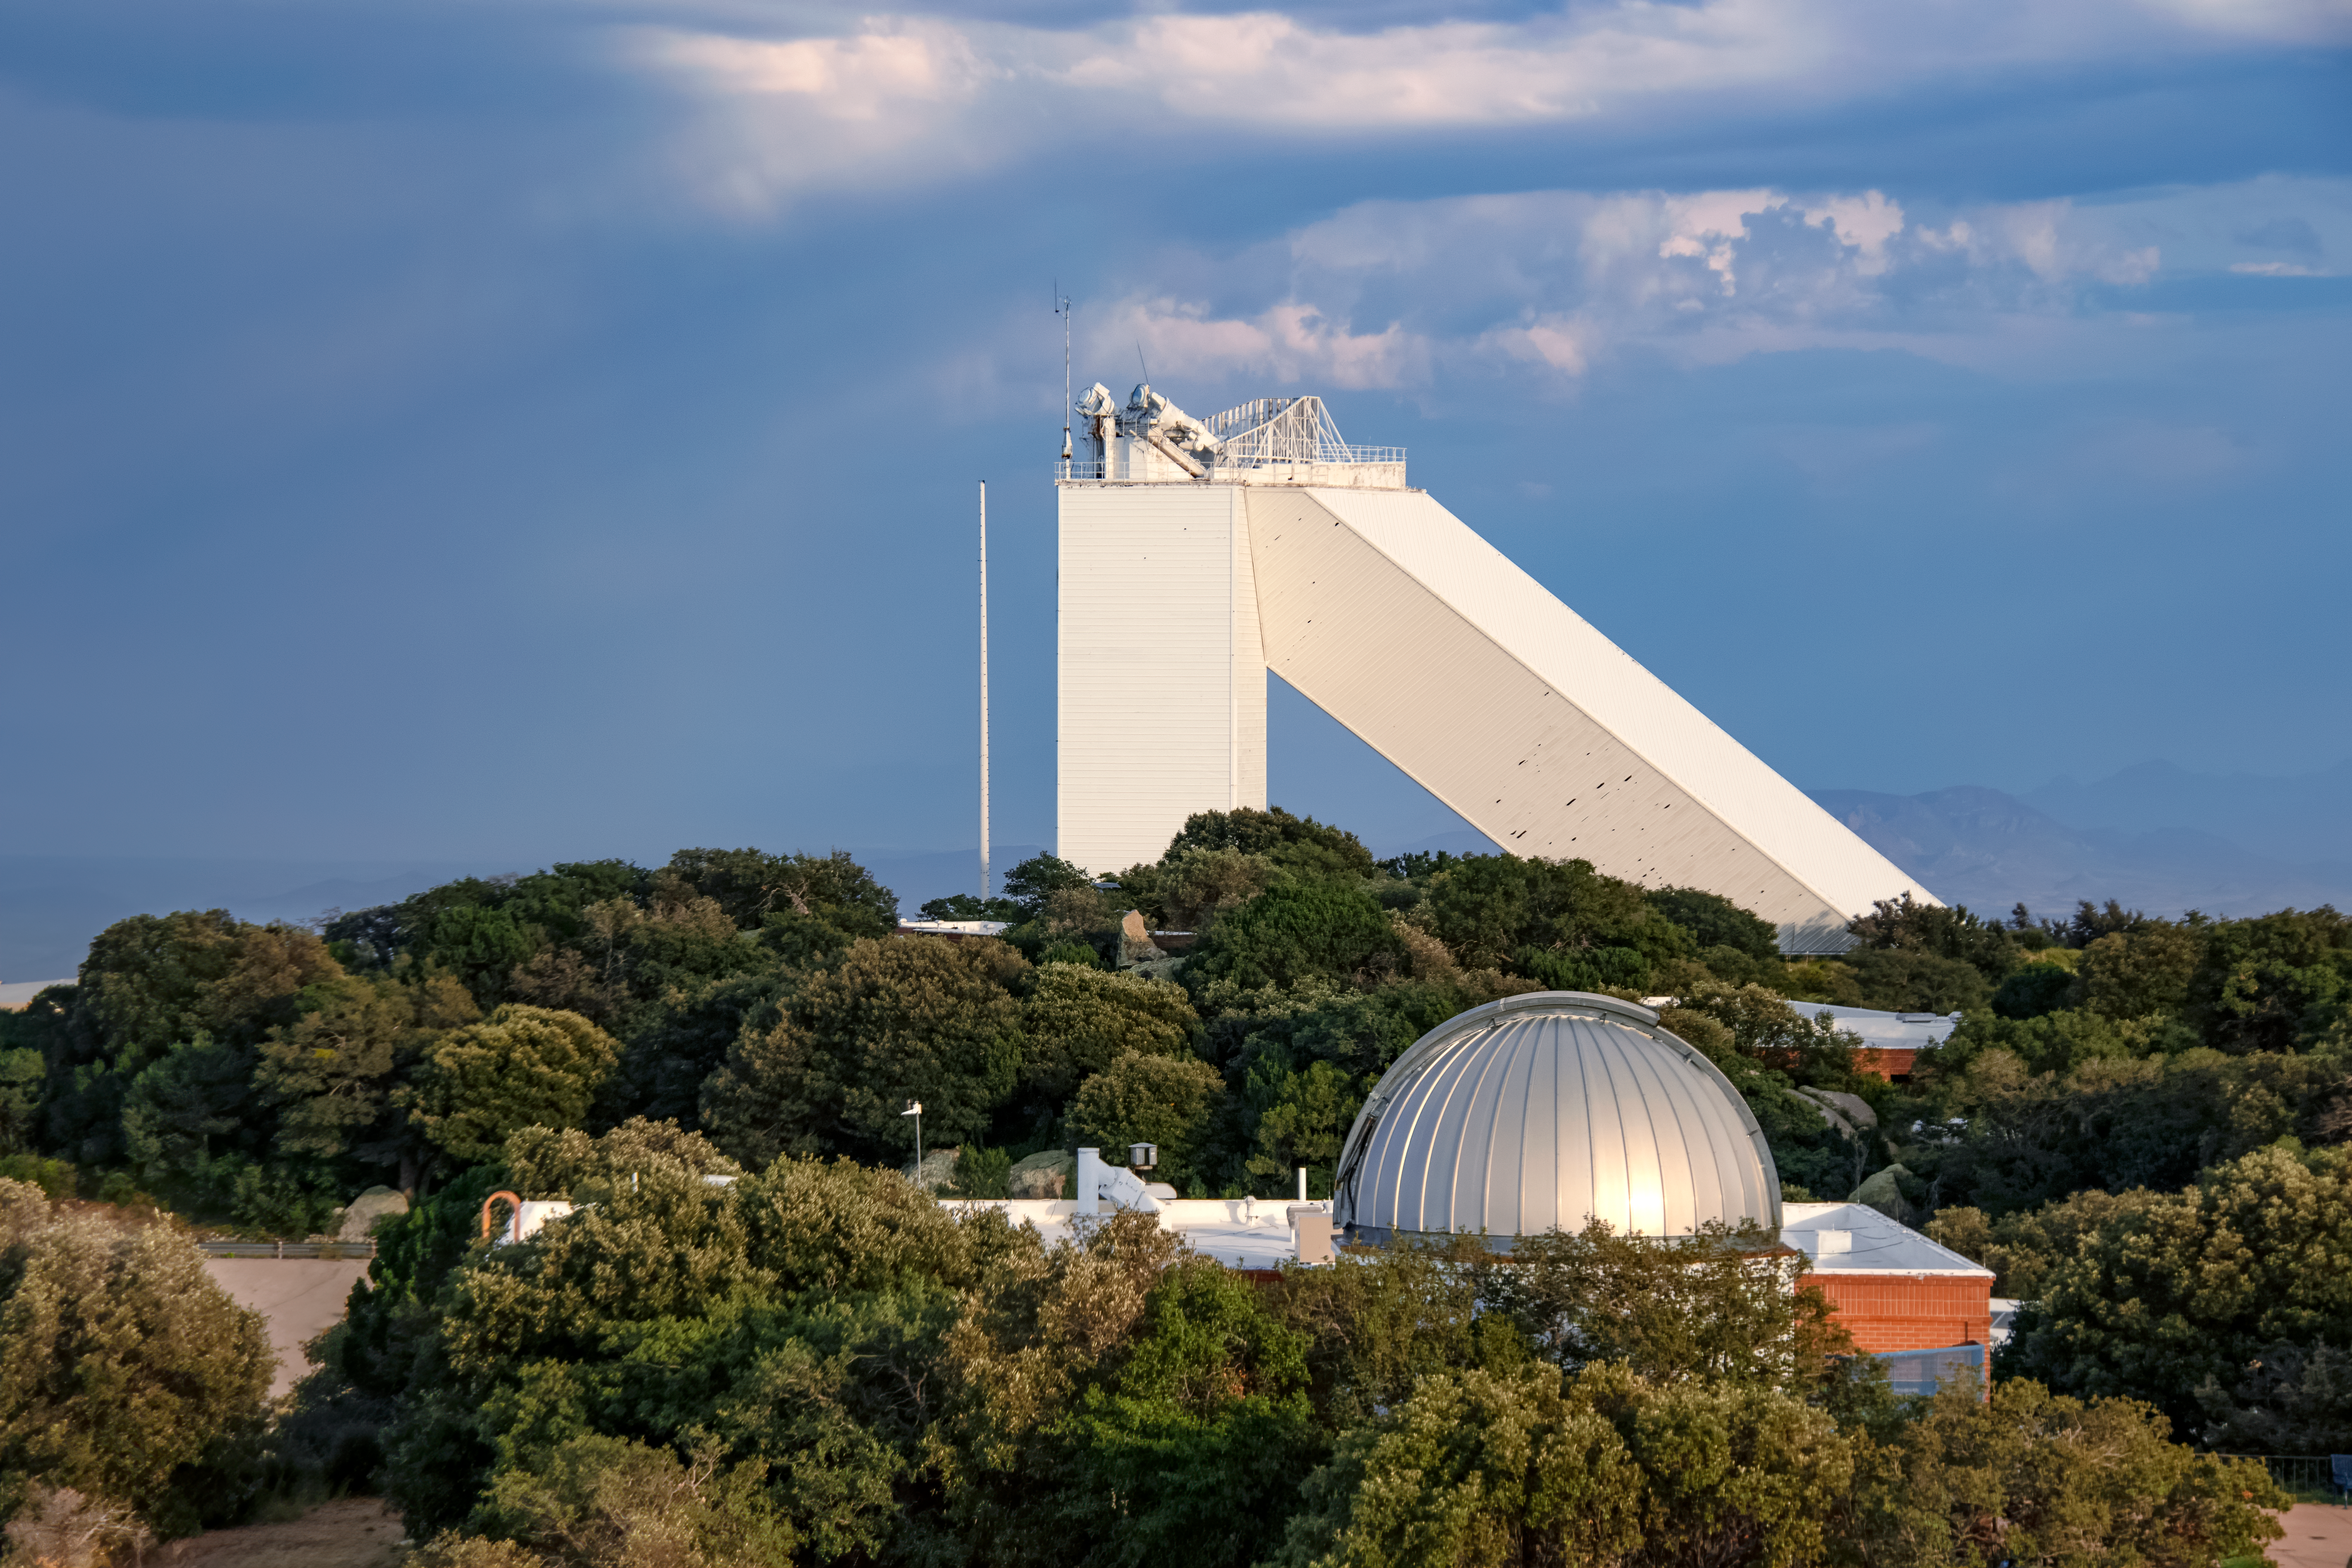

McMath-Pierce Solar Telescope

The McMath-Pierce Solar Telescope located at Kitt Peak National Observatory took observations day and night before ending operations in 2017. During its years of operation, this telescope observed not only the Sun, but also planets and bright stars. The McMath-Pierce facility is now embarking on a new mission to become the home of the NOIRLab Windows on the Universe Center for Astronomy Outreach, expected to open by early 202

Credit: NOIRLab/AURA/NSF